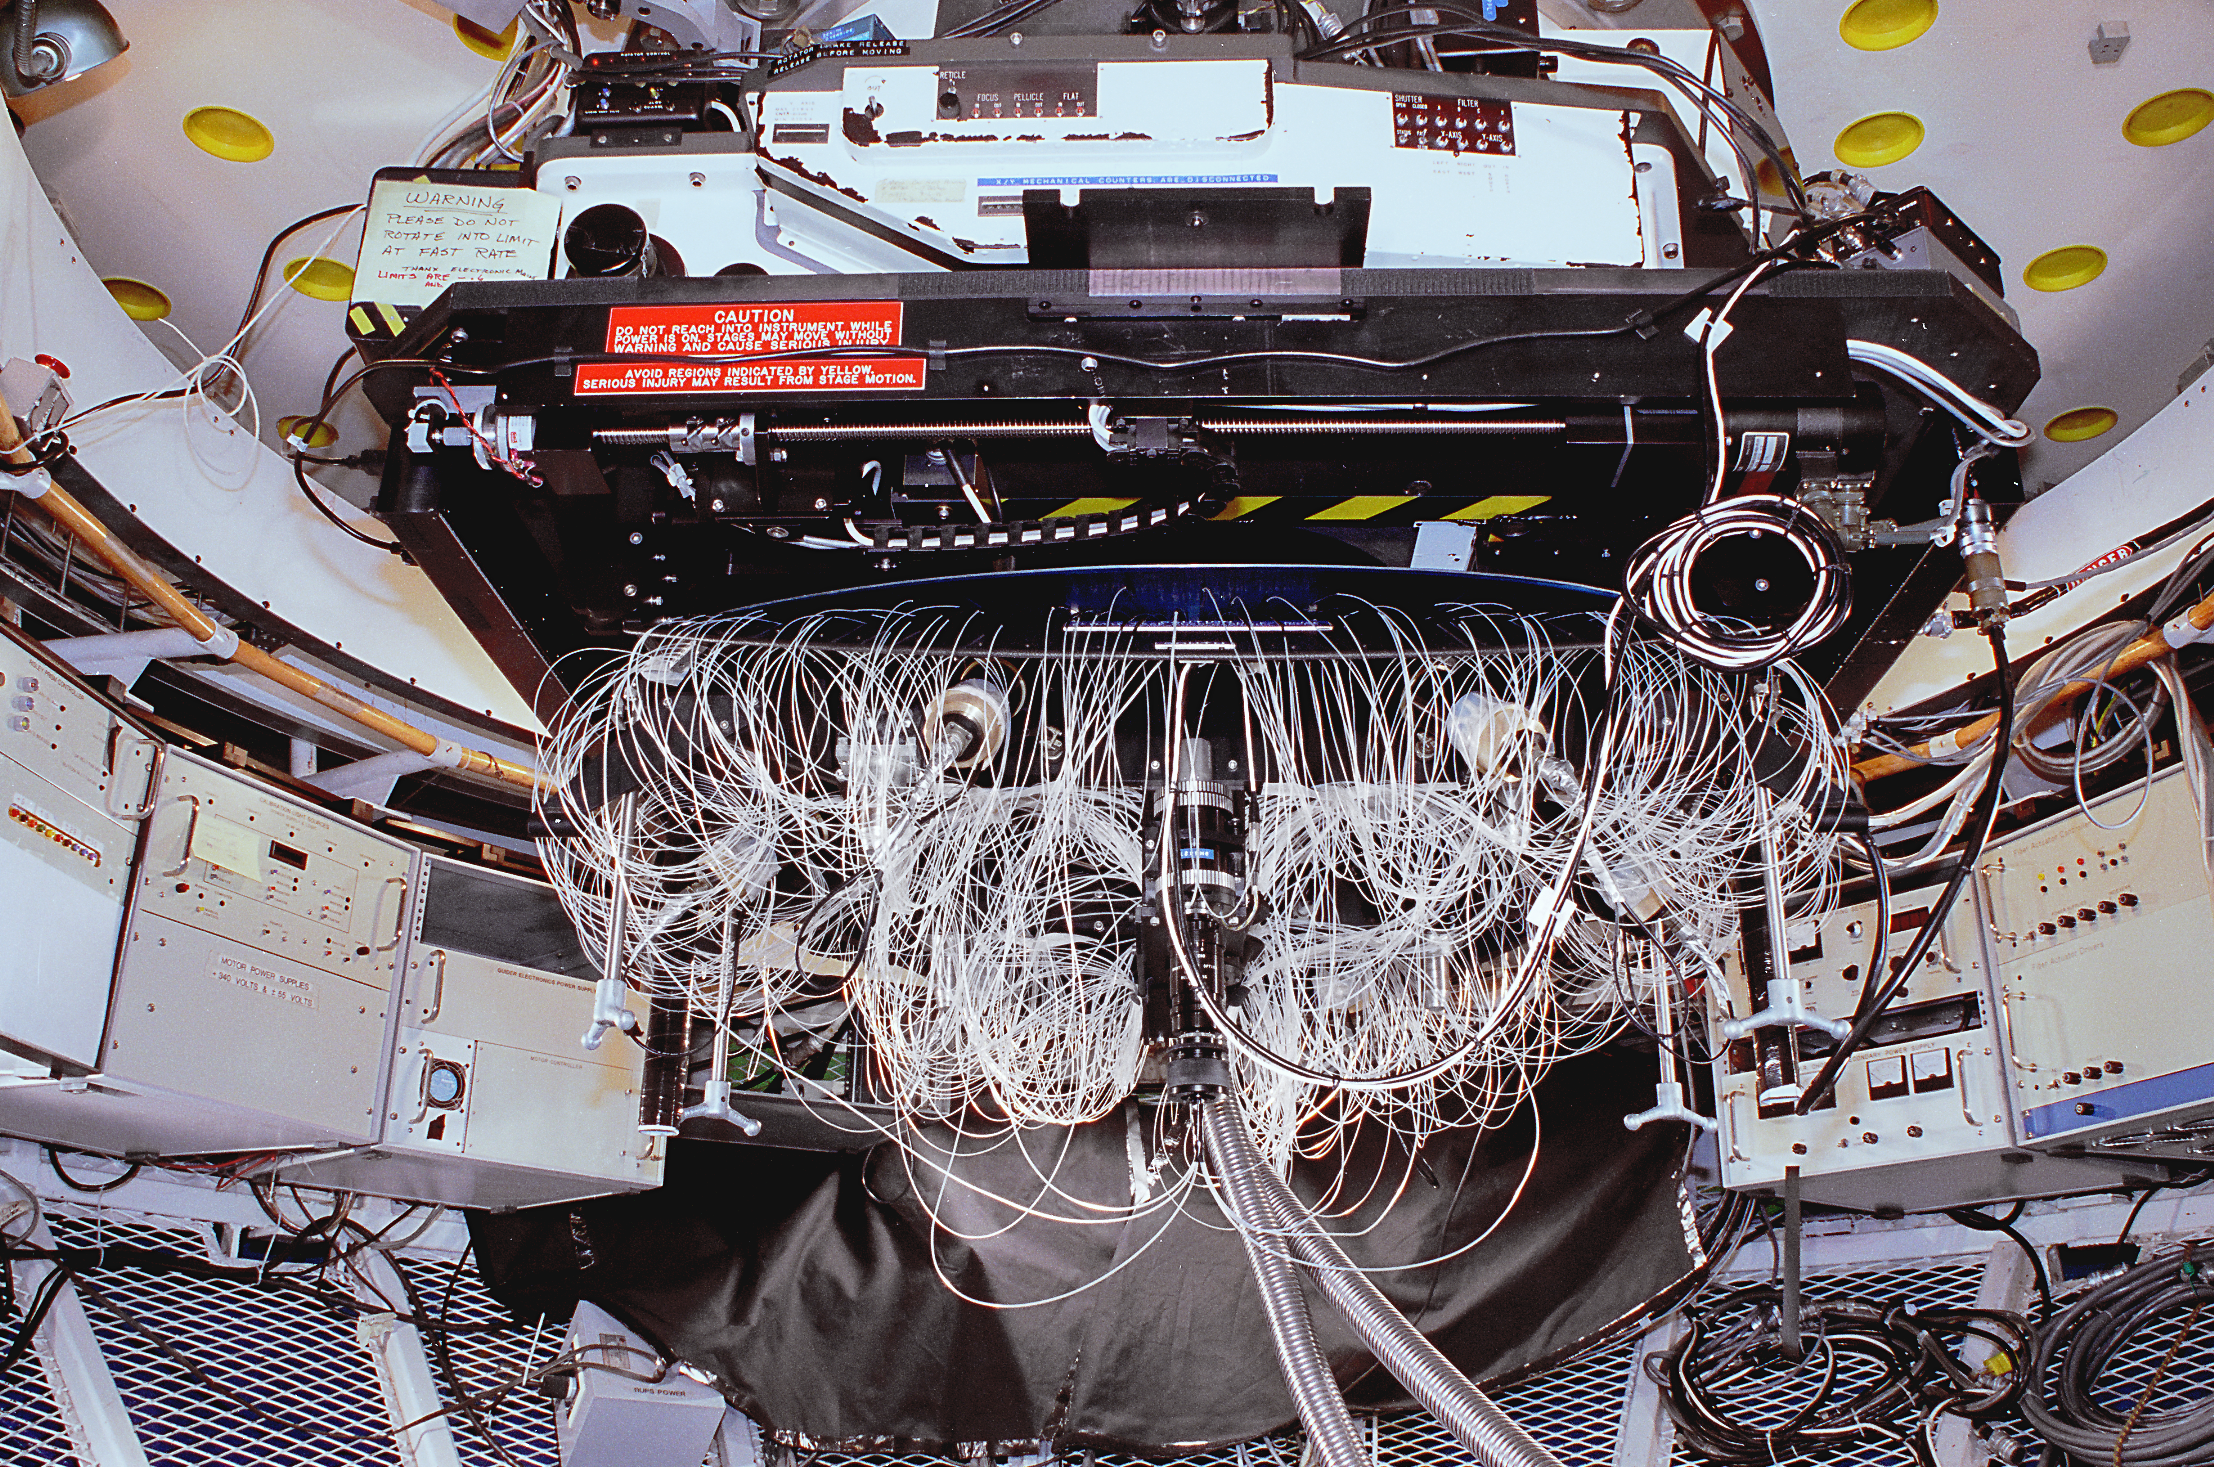

Hydra fiber optic instrument

The Hydra multi-fiber spectrograph seen installed on the Mayall 4-meter telescope at the Kitt Peak National Observatory near Tucson, Arizona. Hydra uses an innovative robot system to place fiber optic units on astronomical objects in the telescope's field of view. These fibers send light to a powerful spectrograph, enabling the astronomer to take a large number of spectra simultaneously. June 1992. (See also this Mayall image and this WIYN picture.)

Credit: NOIRLab/NSF/AURA